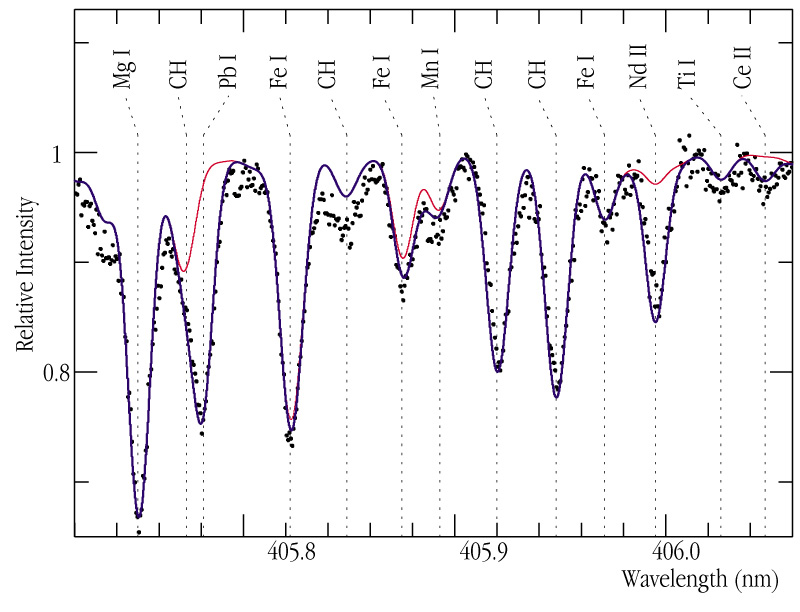

Heavy metal stars

A high-resolution spectrum of the CH-star HD 196944, obtained with the CES instrument on the ESO 3.6-m telescope in September 2000. The observed spectrum (dots) shows many absorption lines from elements that are usually seen in stars. The red line shows a model in which elements (in particular those produced by the s-process) are present in normal quantities, compared to Iron. The blue line instead shows a model where s-processing has occured. It is obvious that the red line does not fit, only the blue line reproduces the observed absorption line at wavelength 405.781 nm caused by Lead (Pb) atoms in the atmosphere of this star. A subsequent, detailed analysis demonstrated that HD 196944 is a true "Lead star".

Technical information: this image shows a small section of the reduced spectrum of the CH-star HD 196944, near wavelength 4050 Angstrom. It was obtained during a 90-min exposure with the Coude Echelle Spectrometer at the ESO 3.6-m telescope on La Silla in 16 September 2000. The spectral resolution is 135 000.

Credit: ESO